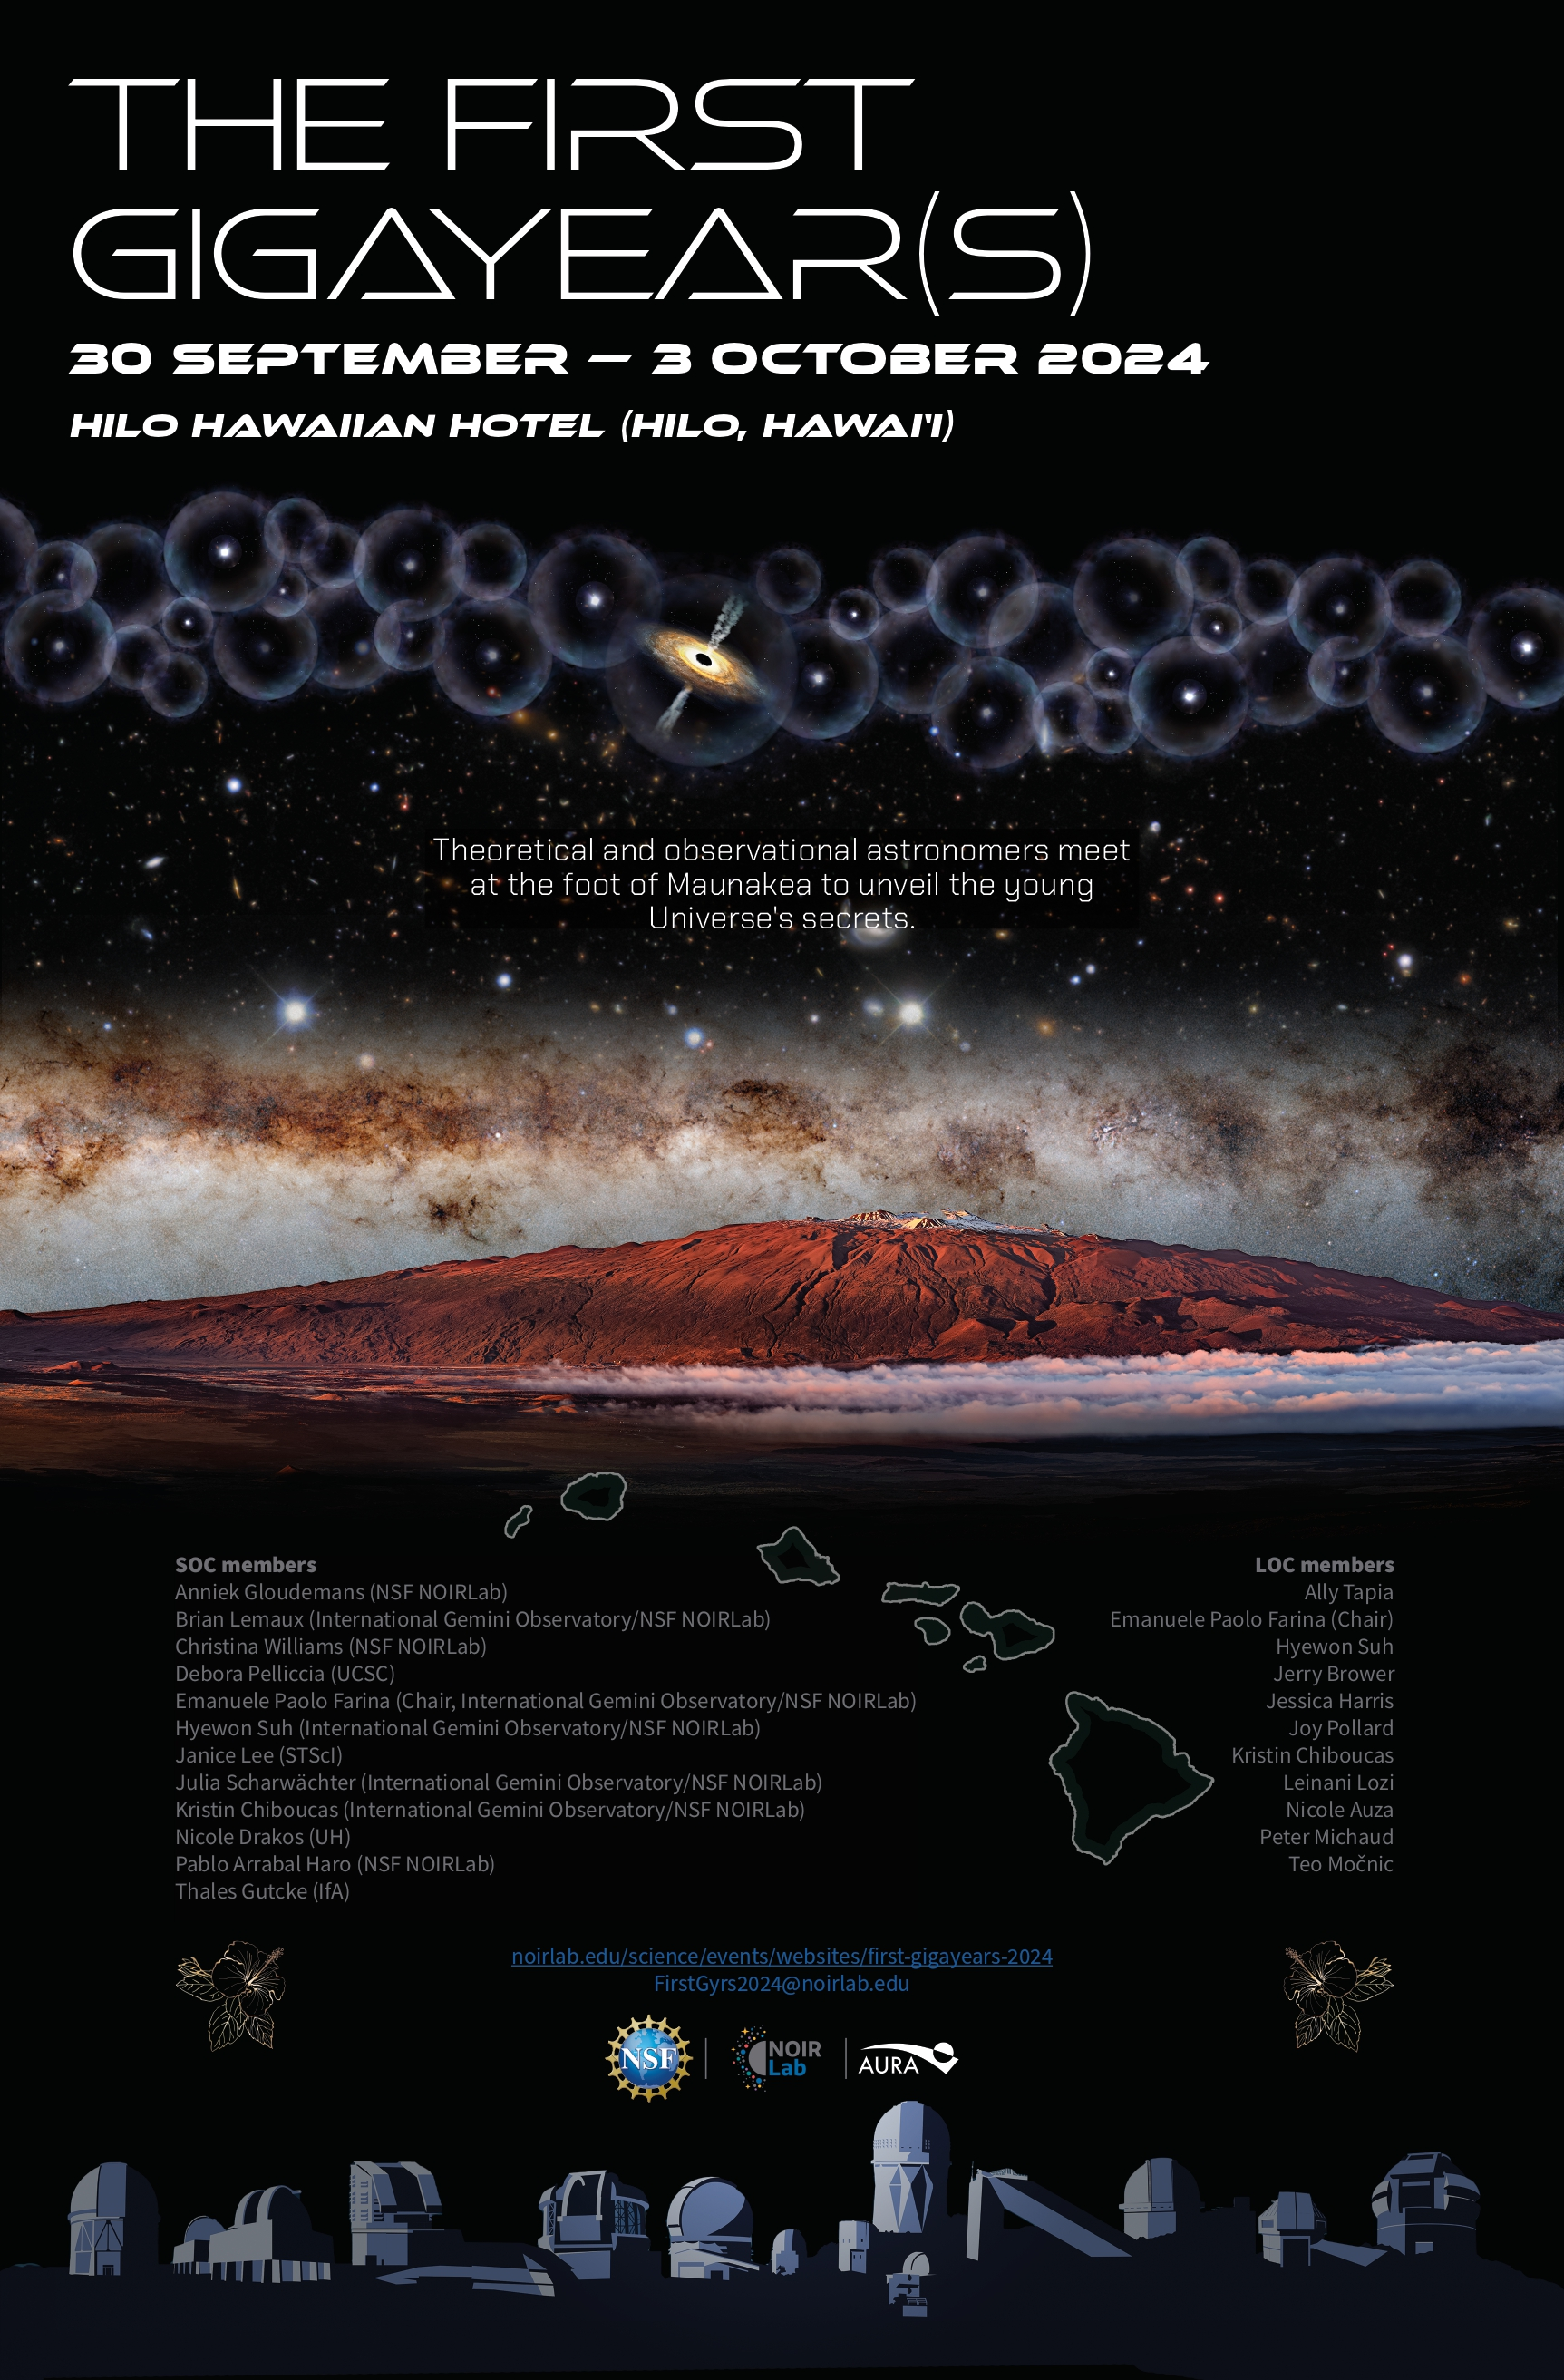

Conference Poster: The First Gigayear(s)

Credit: NOIRLab